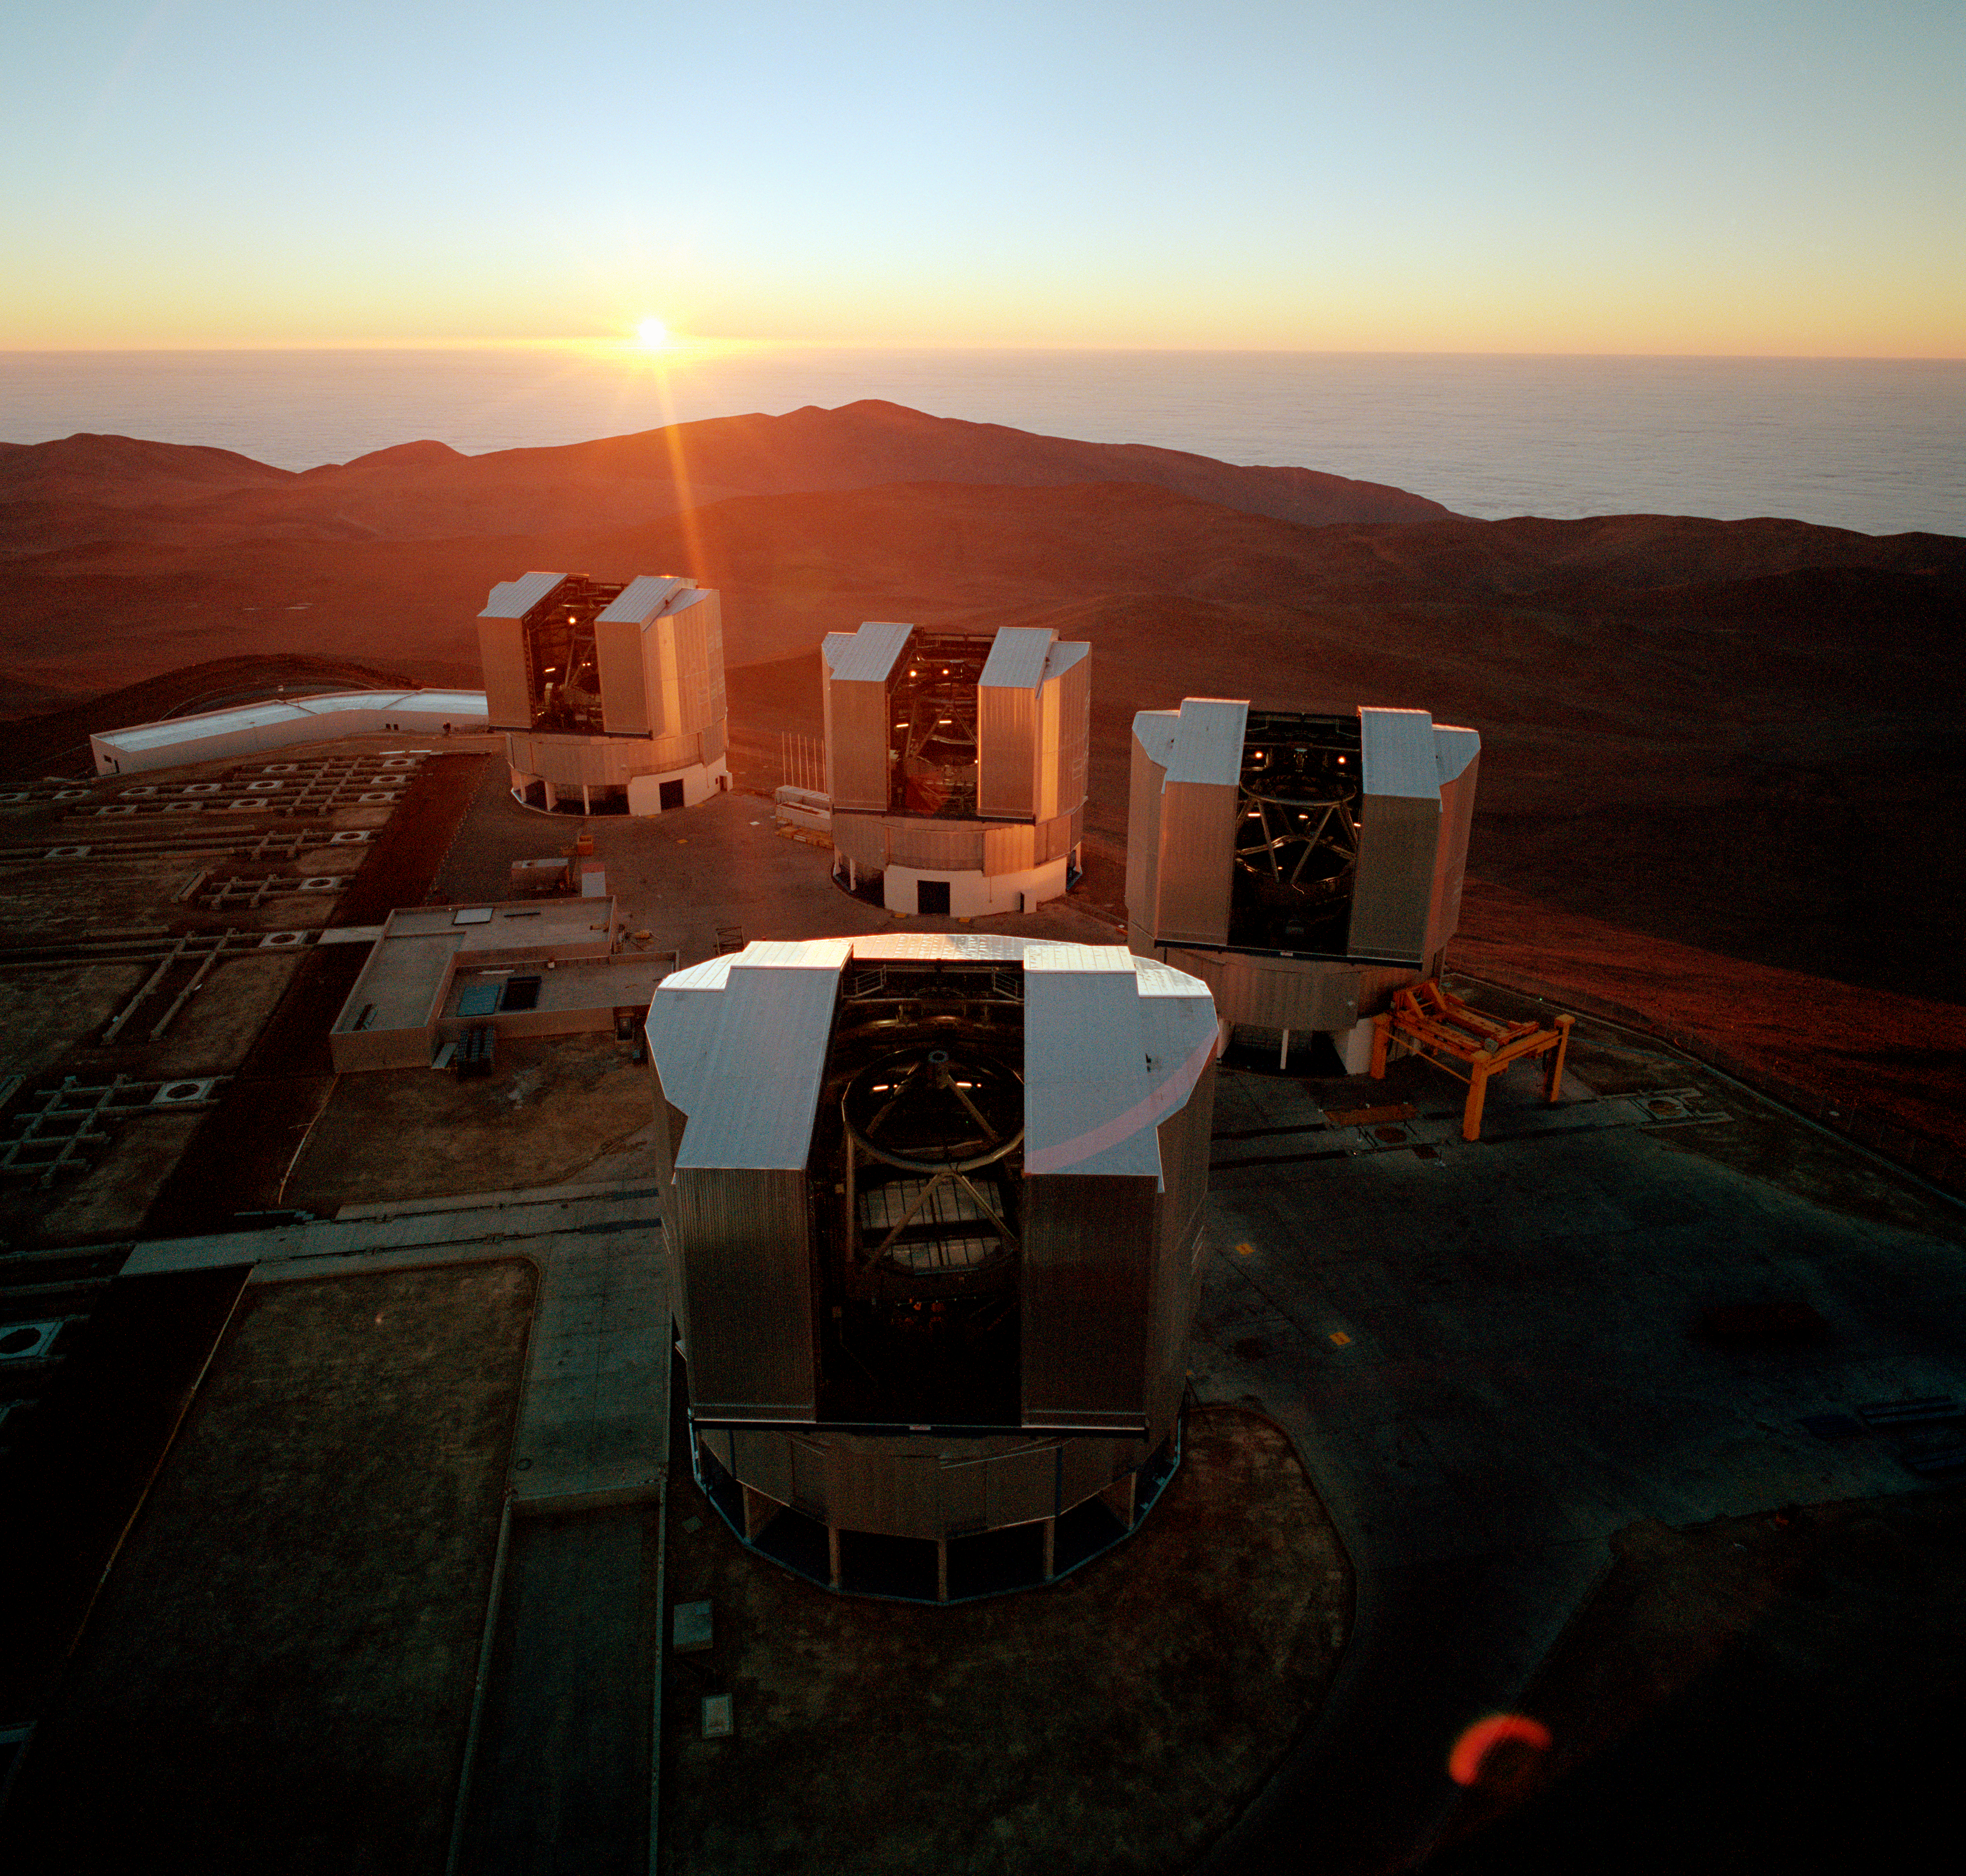

Aerial view of Paranal Observatory

Aerial view of Paranal Observatory. Photo taken in 1999

Credit: ESO/C.Madsen, H.Zodet